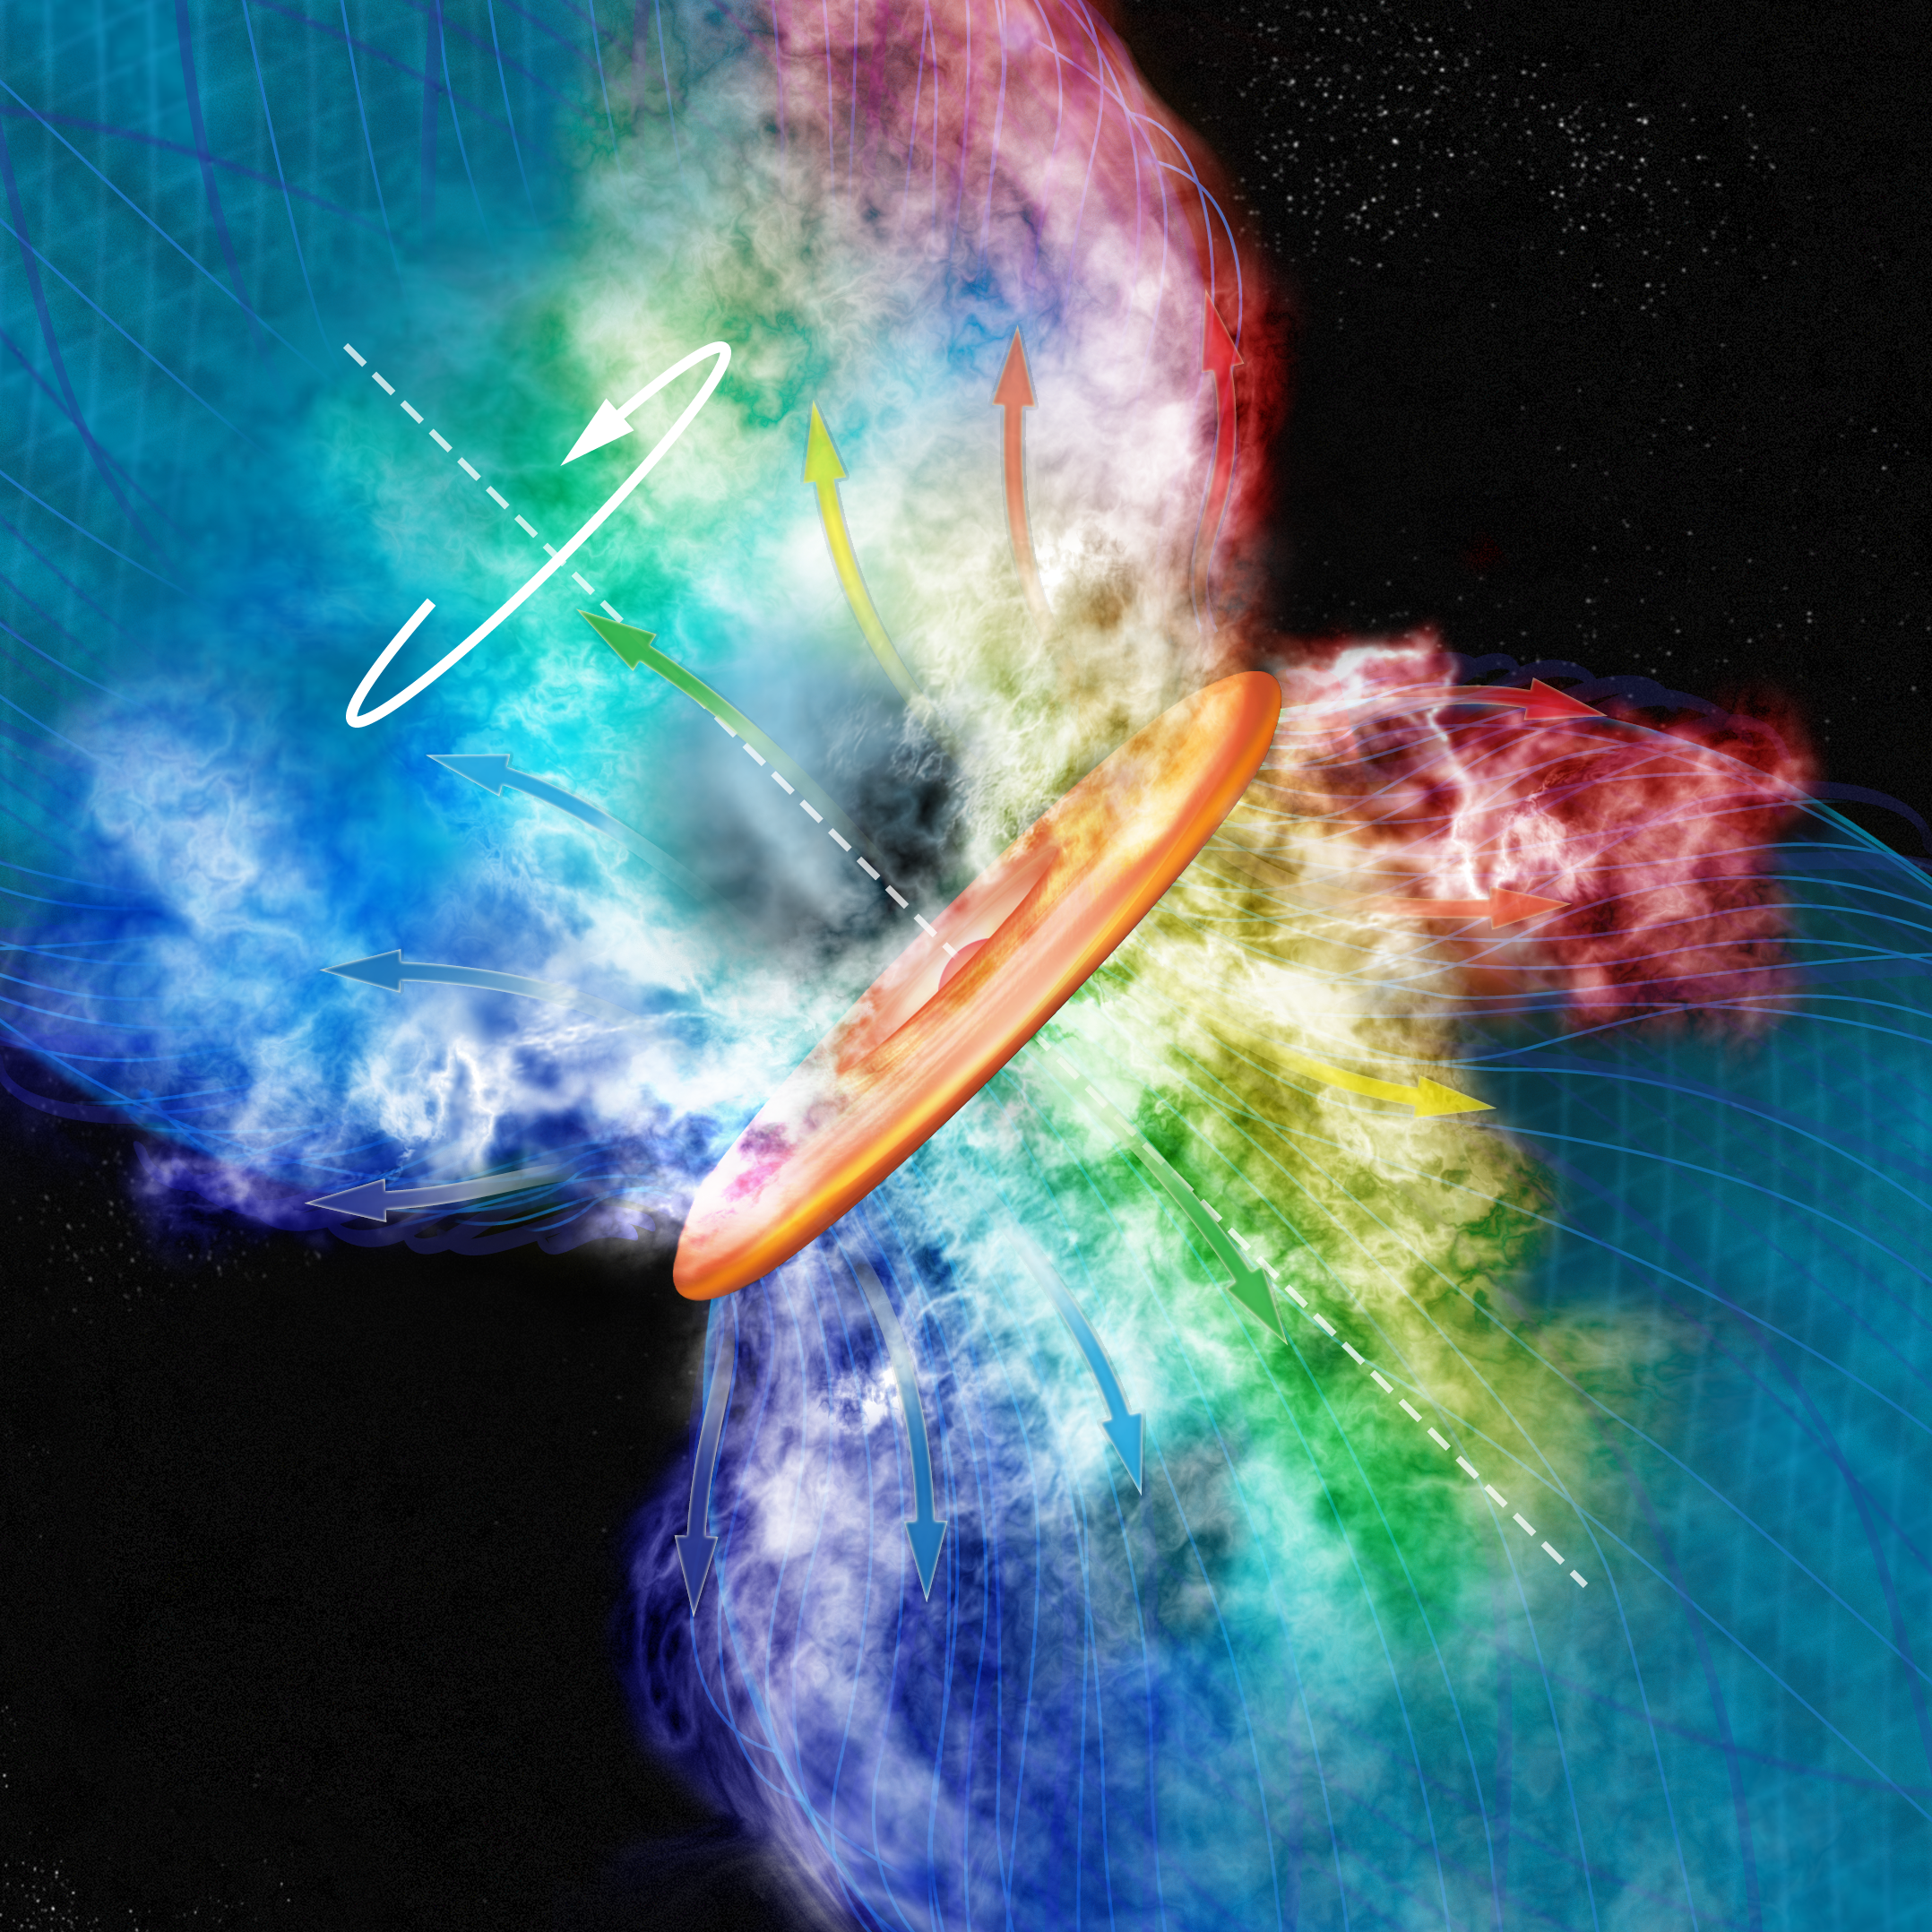

A Star Turns On

In this artist's interpretation, the spinning disk of a newly-forming star swirls the gas around it in a counter-clockwise motion. The gas is coded by color, with reds showing speed away from us and blue showing speeds toward us. This new star resides in the giant star-forming cloud in the Orion constellation.

Credit: Bill Saxton (NRAO/AUI/NSF)